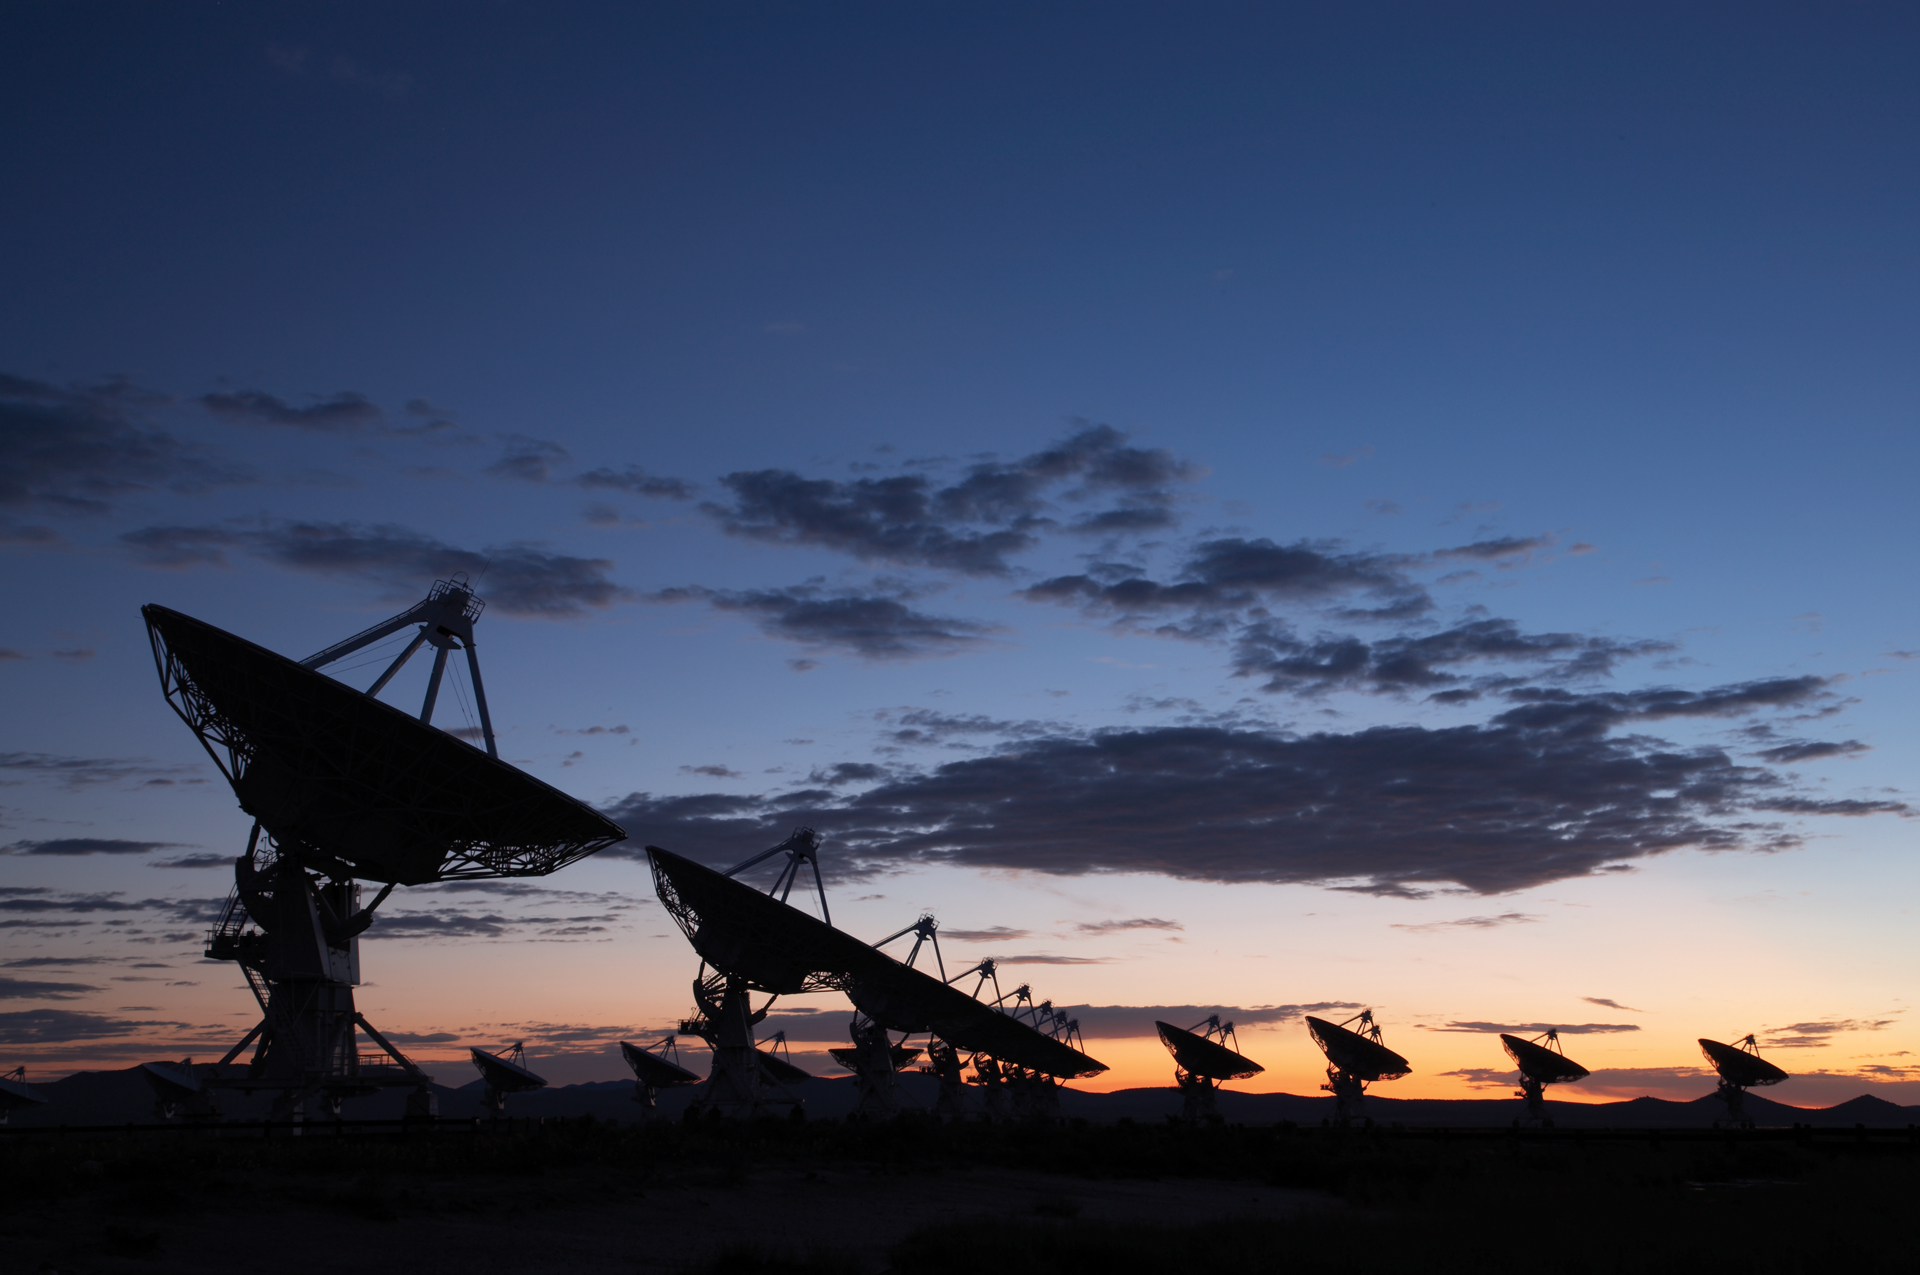

The VLA at Sunset

Credit: NRAO/AUI/NSF